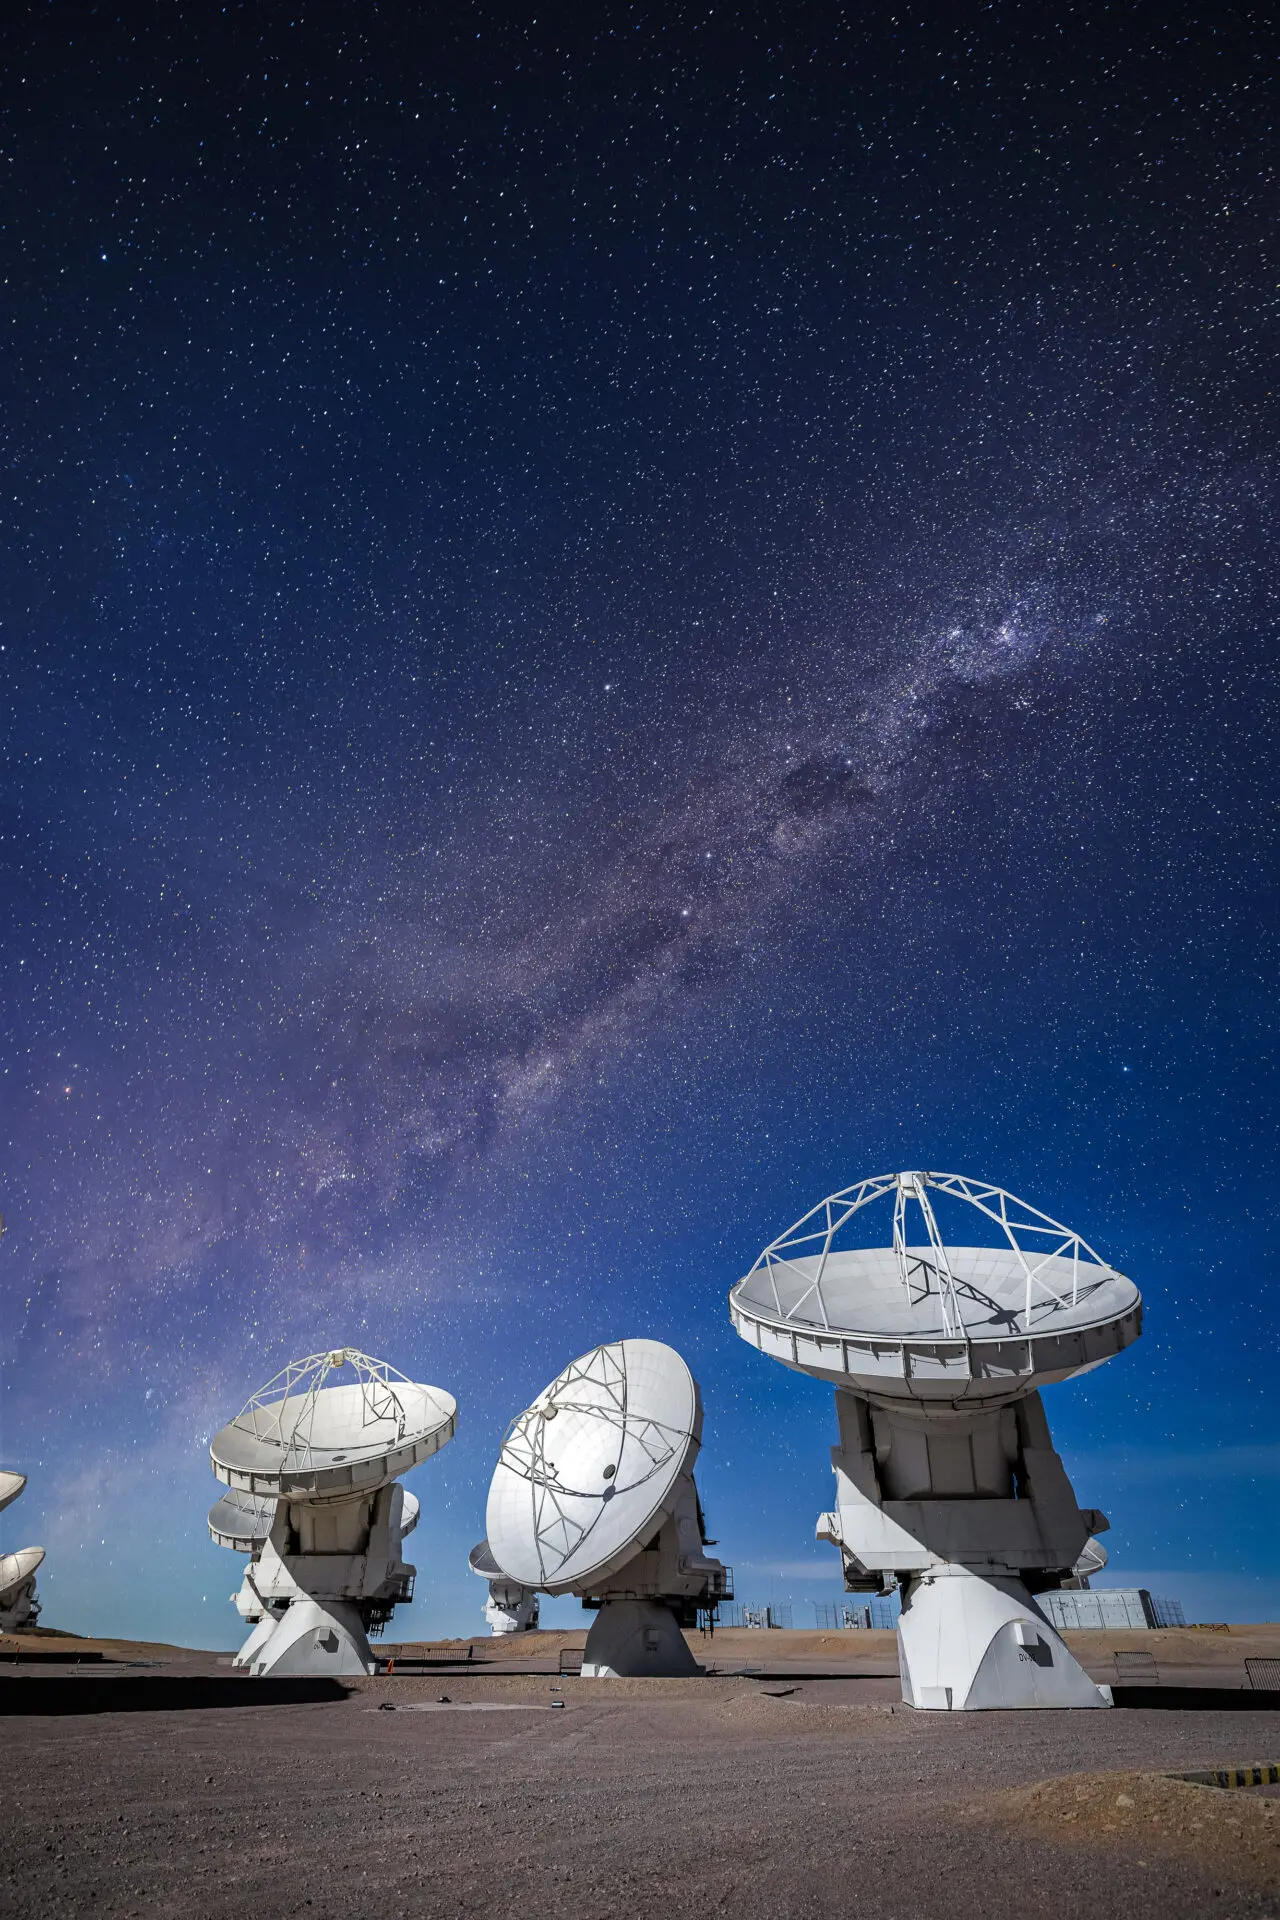

ALMA Antennas

Another view of the ALMA antennas working during the night, while the Milky Way ascends above the horizon.

Credit: Alex Pérez